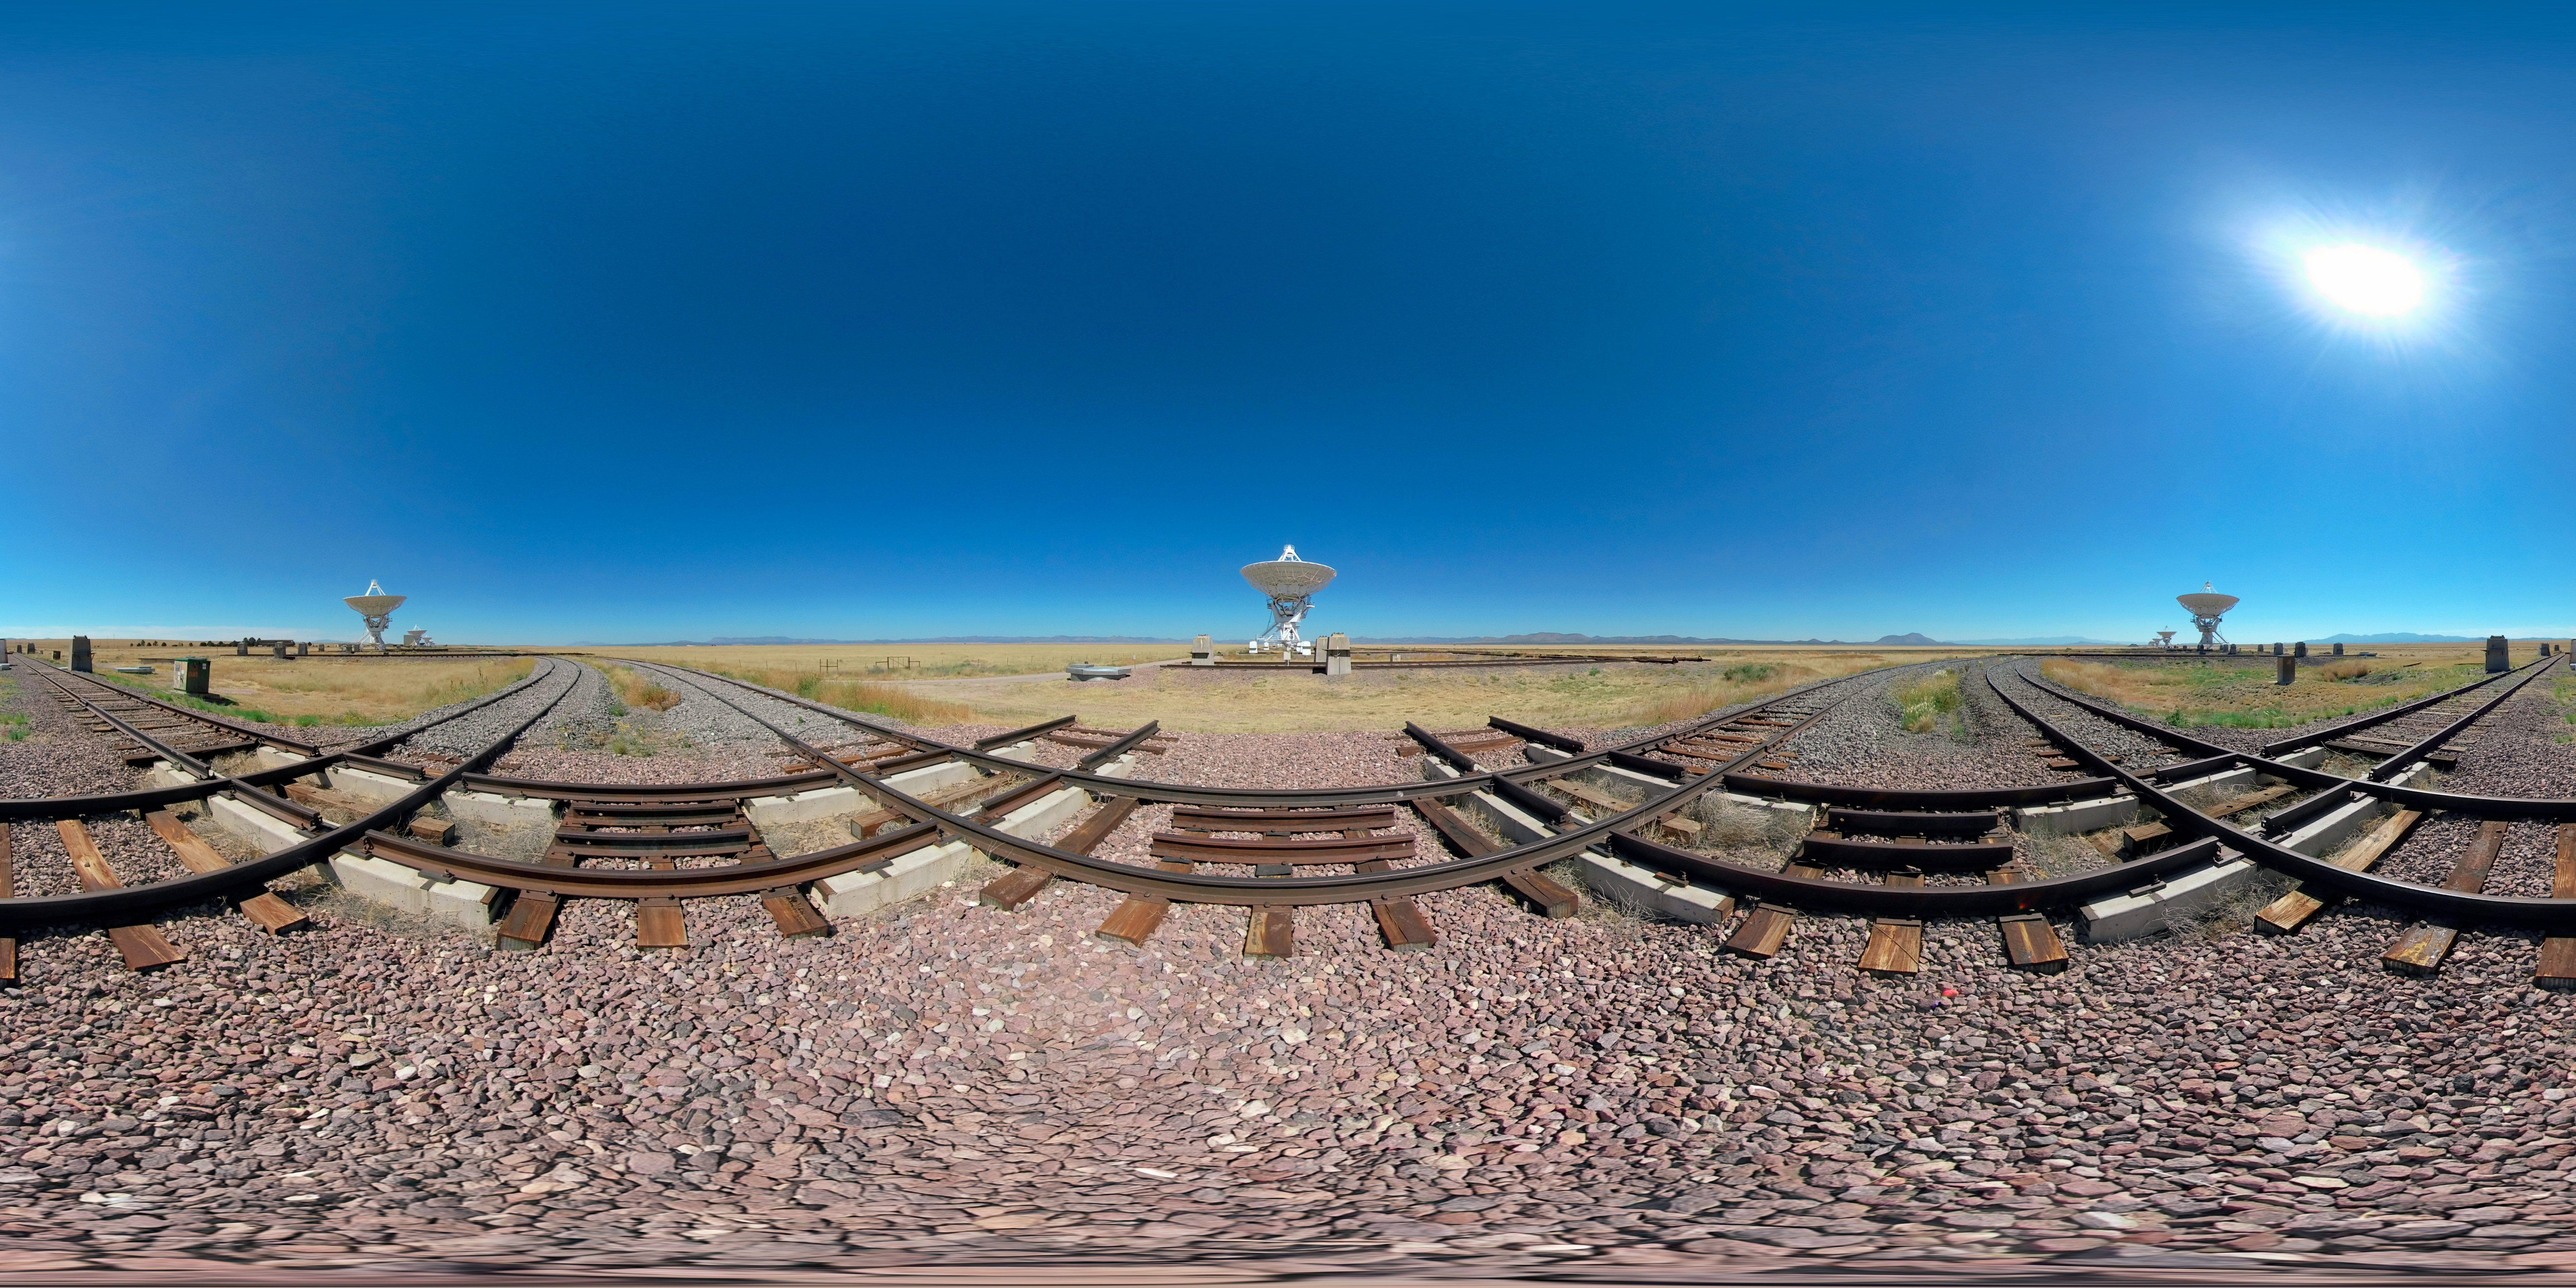

Very Large Array (360-degree panorama)

The Karl G. Jansky Very Large Array is a centimeter-wavelength radio astronomy observatory located in New Mexico.

Credit: NOIRLab/NSF/AURA